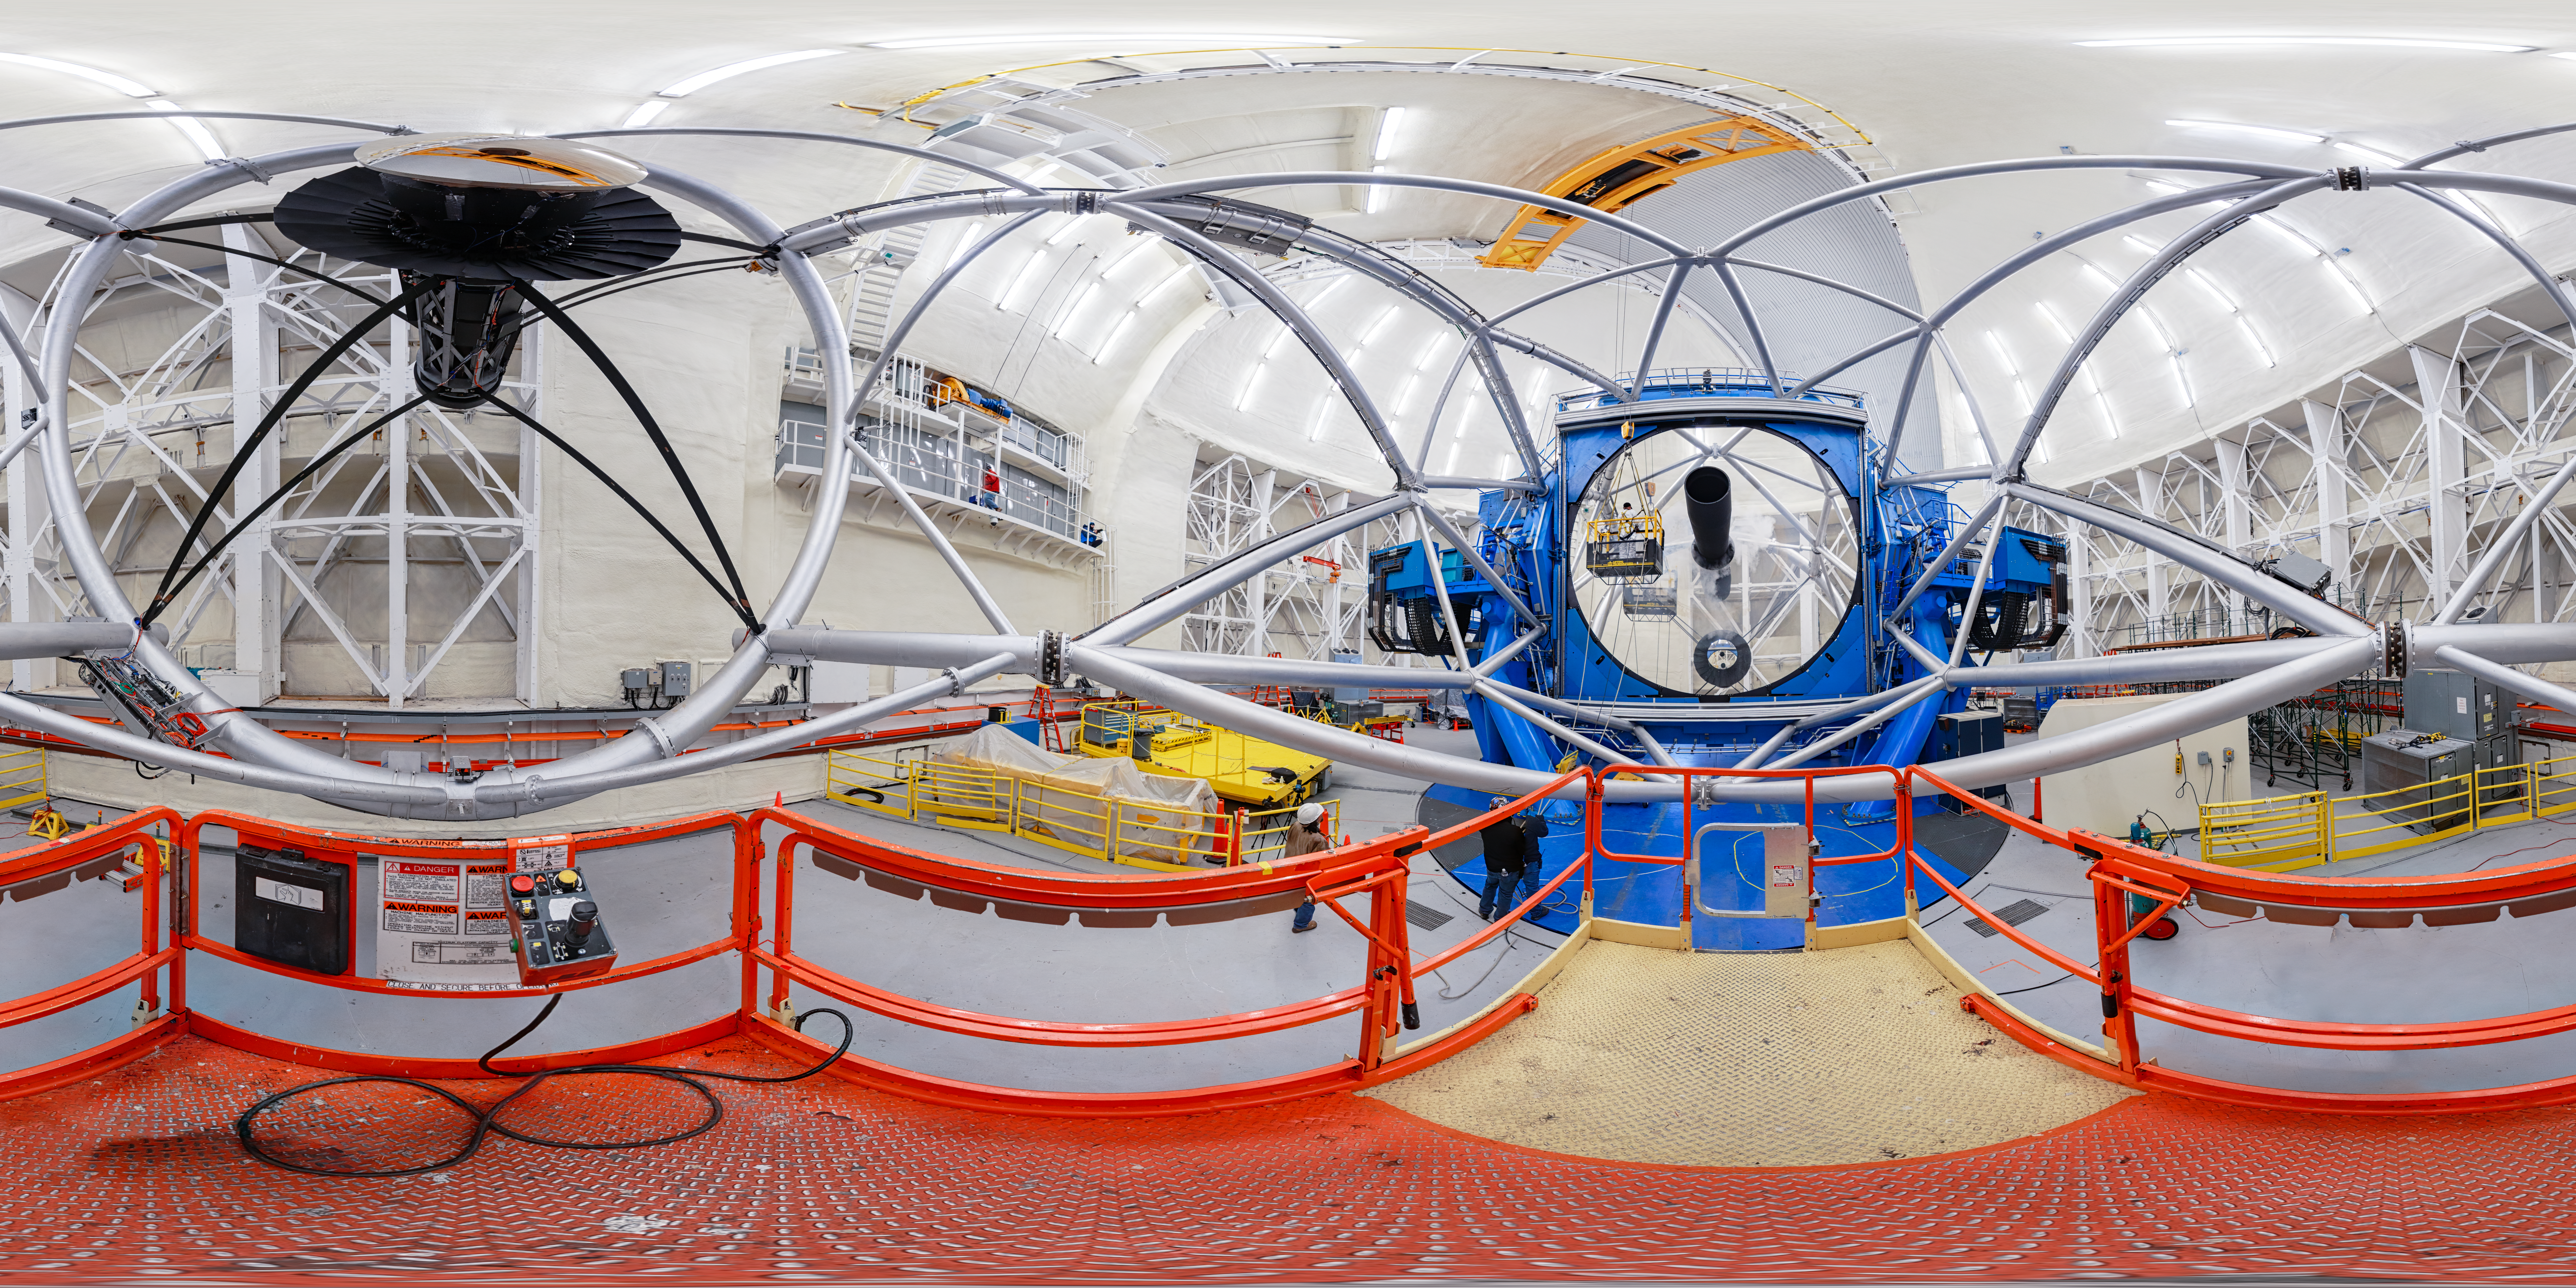

Gemini North 360 Cleaning

A 360 degree view of the Gemini North telescope, part of the International Gemini Observatory, a program of NSF NOIRLab.

Credit: NOIRLab/AURA/NSF/P. Horálek